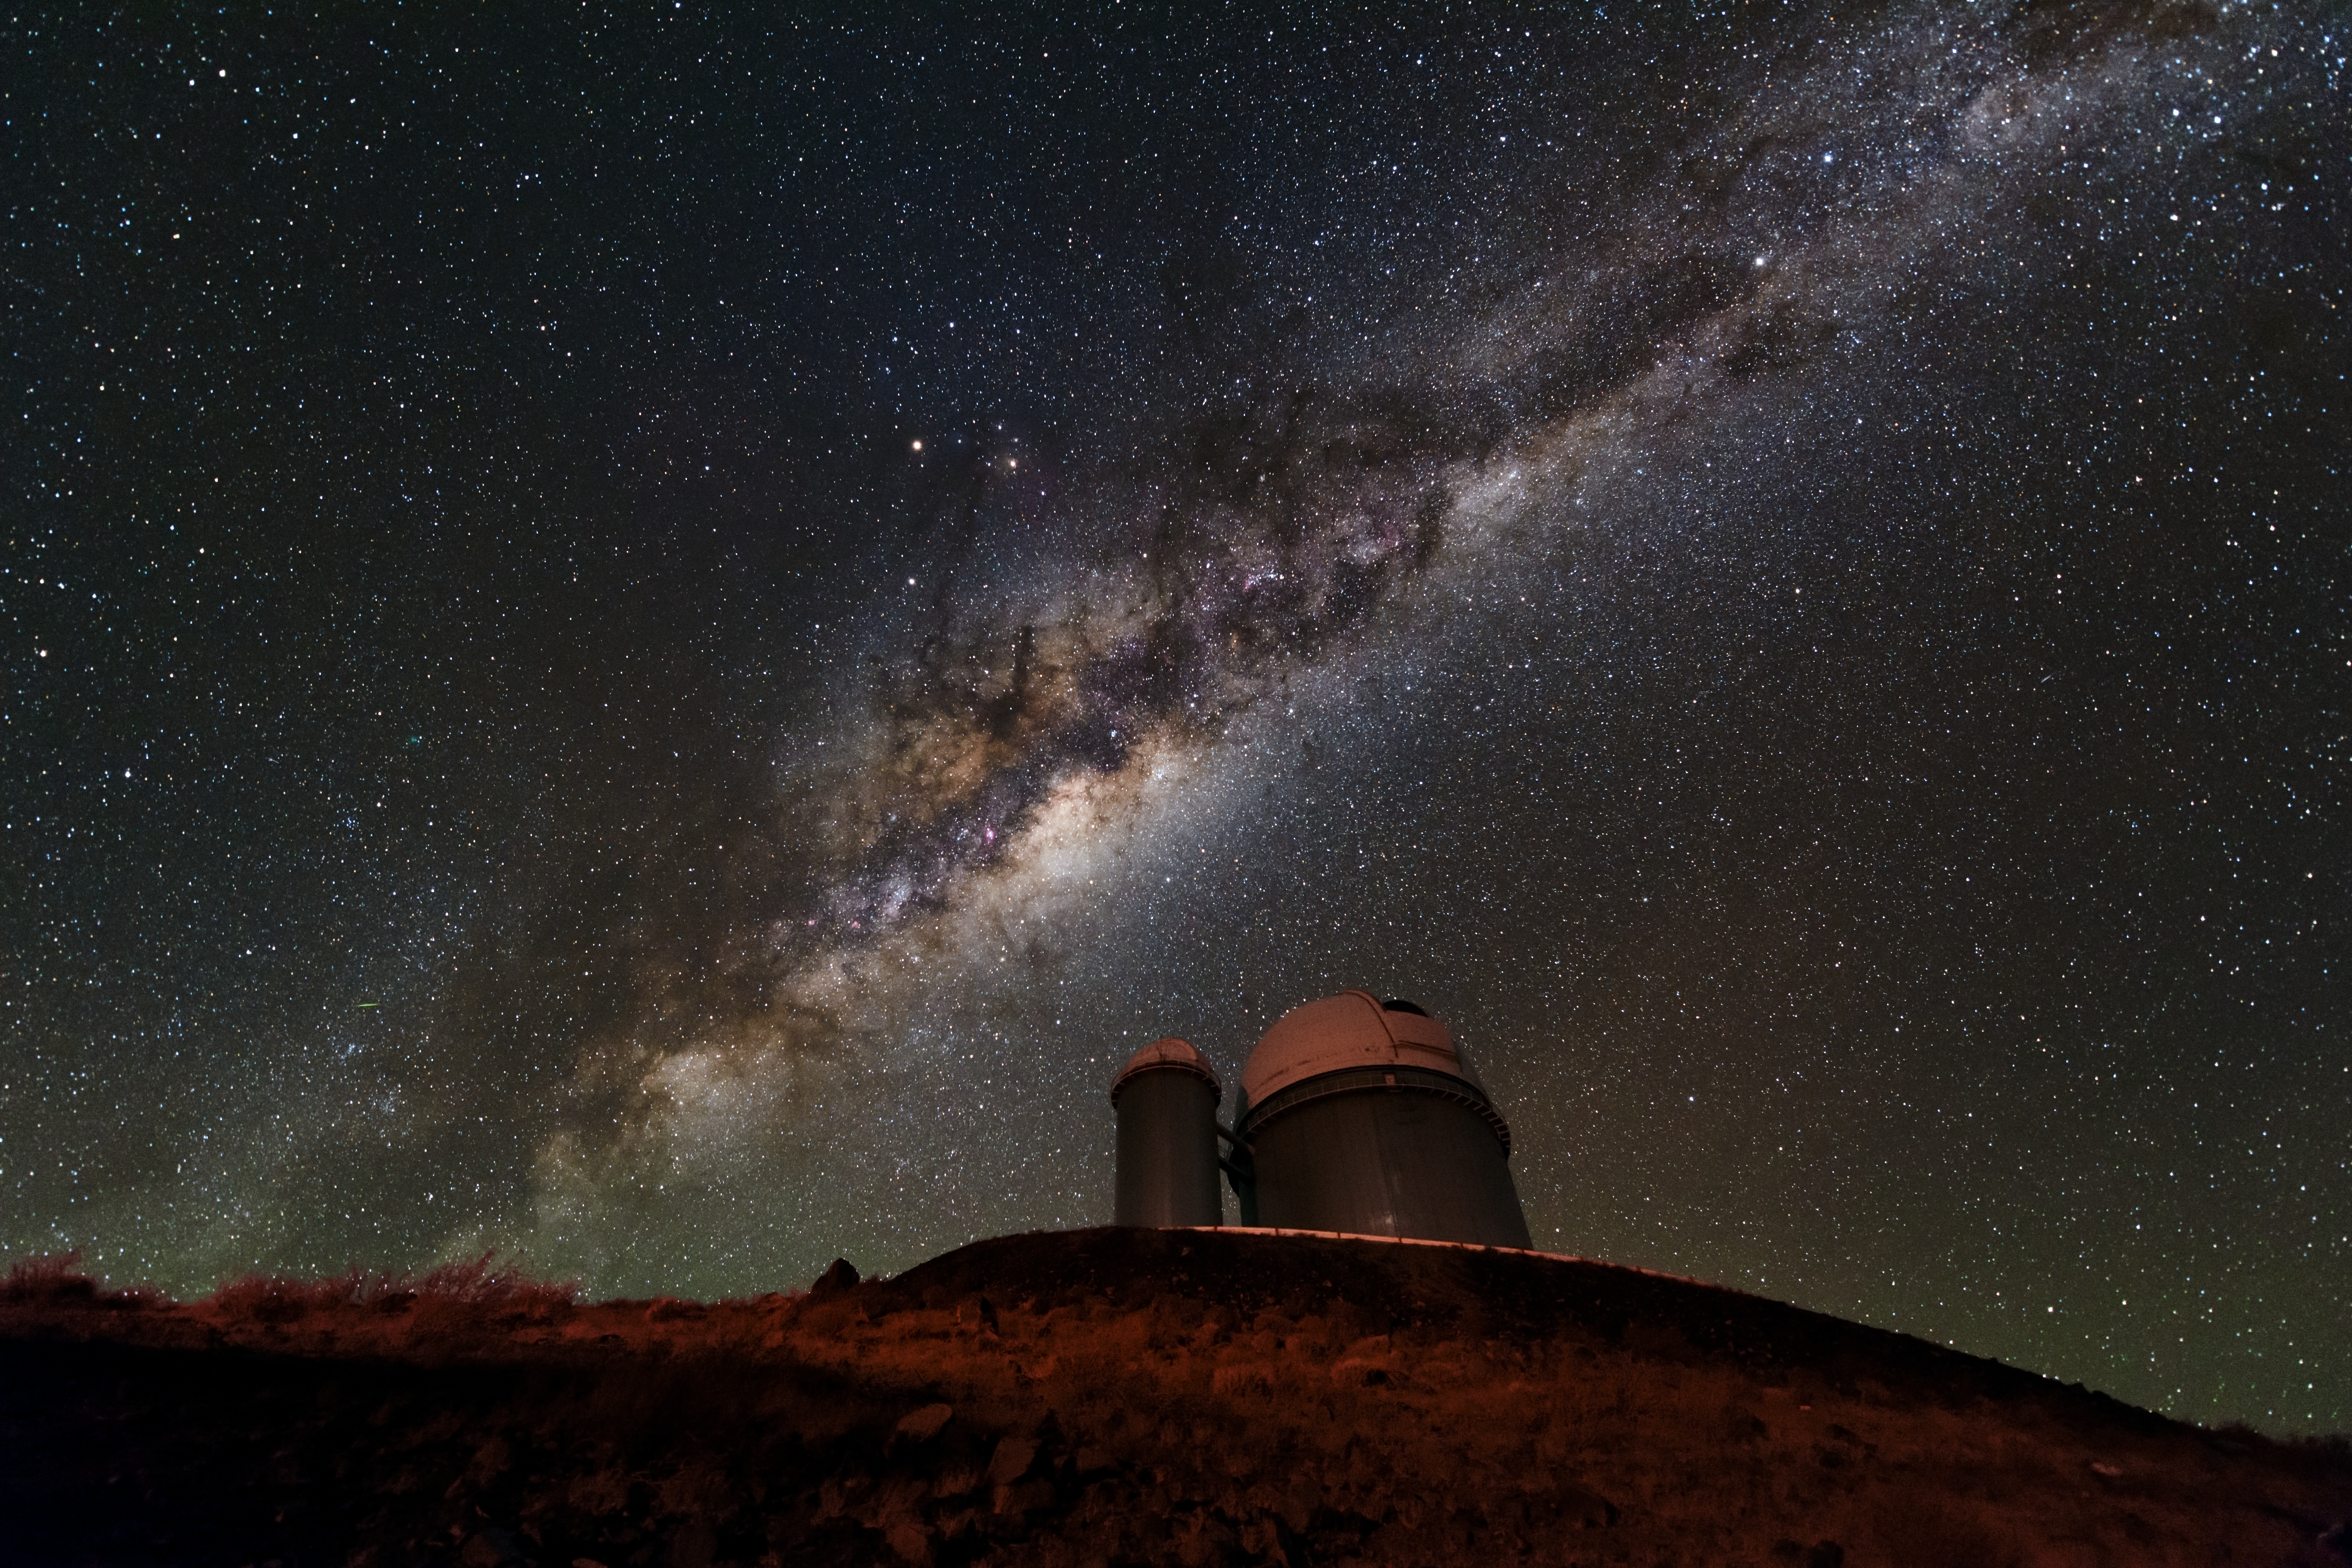

Milky Way lighting the ESO 3.6-metre telescope

The ESO 3.6-metre telescope has been observing at La Silla Observatory in Chile's Atacama Desert for decades, having started in 1977. Since then, it has undergone some major improvements to ensure it keeps producing high-quality images of the stunning Milky Way above it.

Credit: ESO/B. Tafreshi (twanight.org)